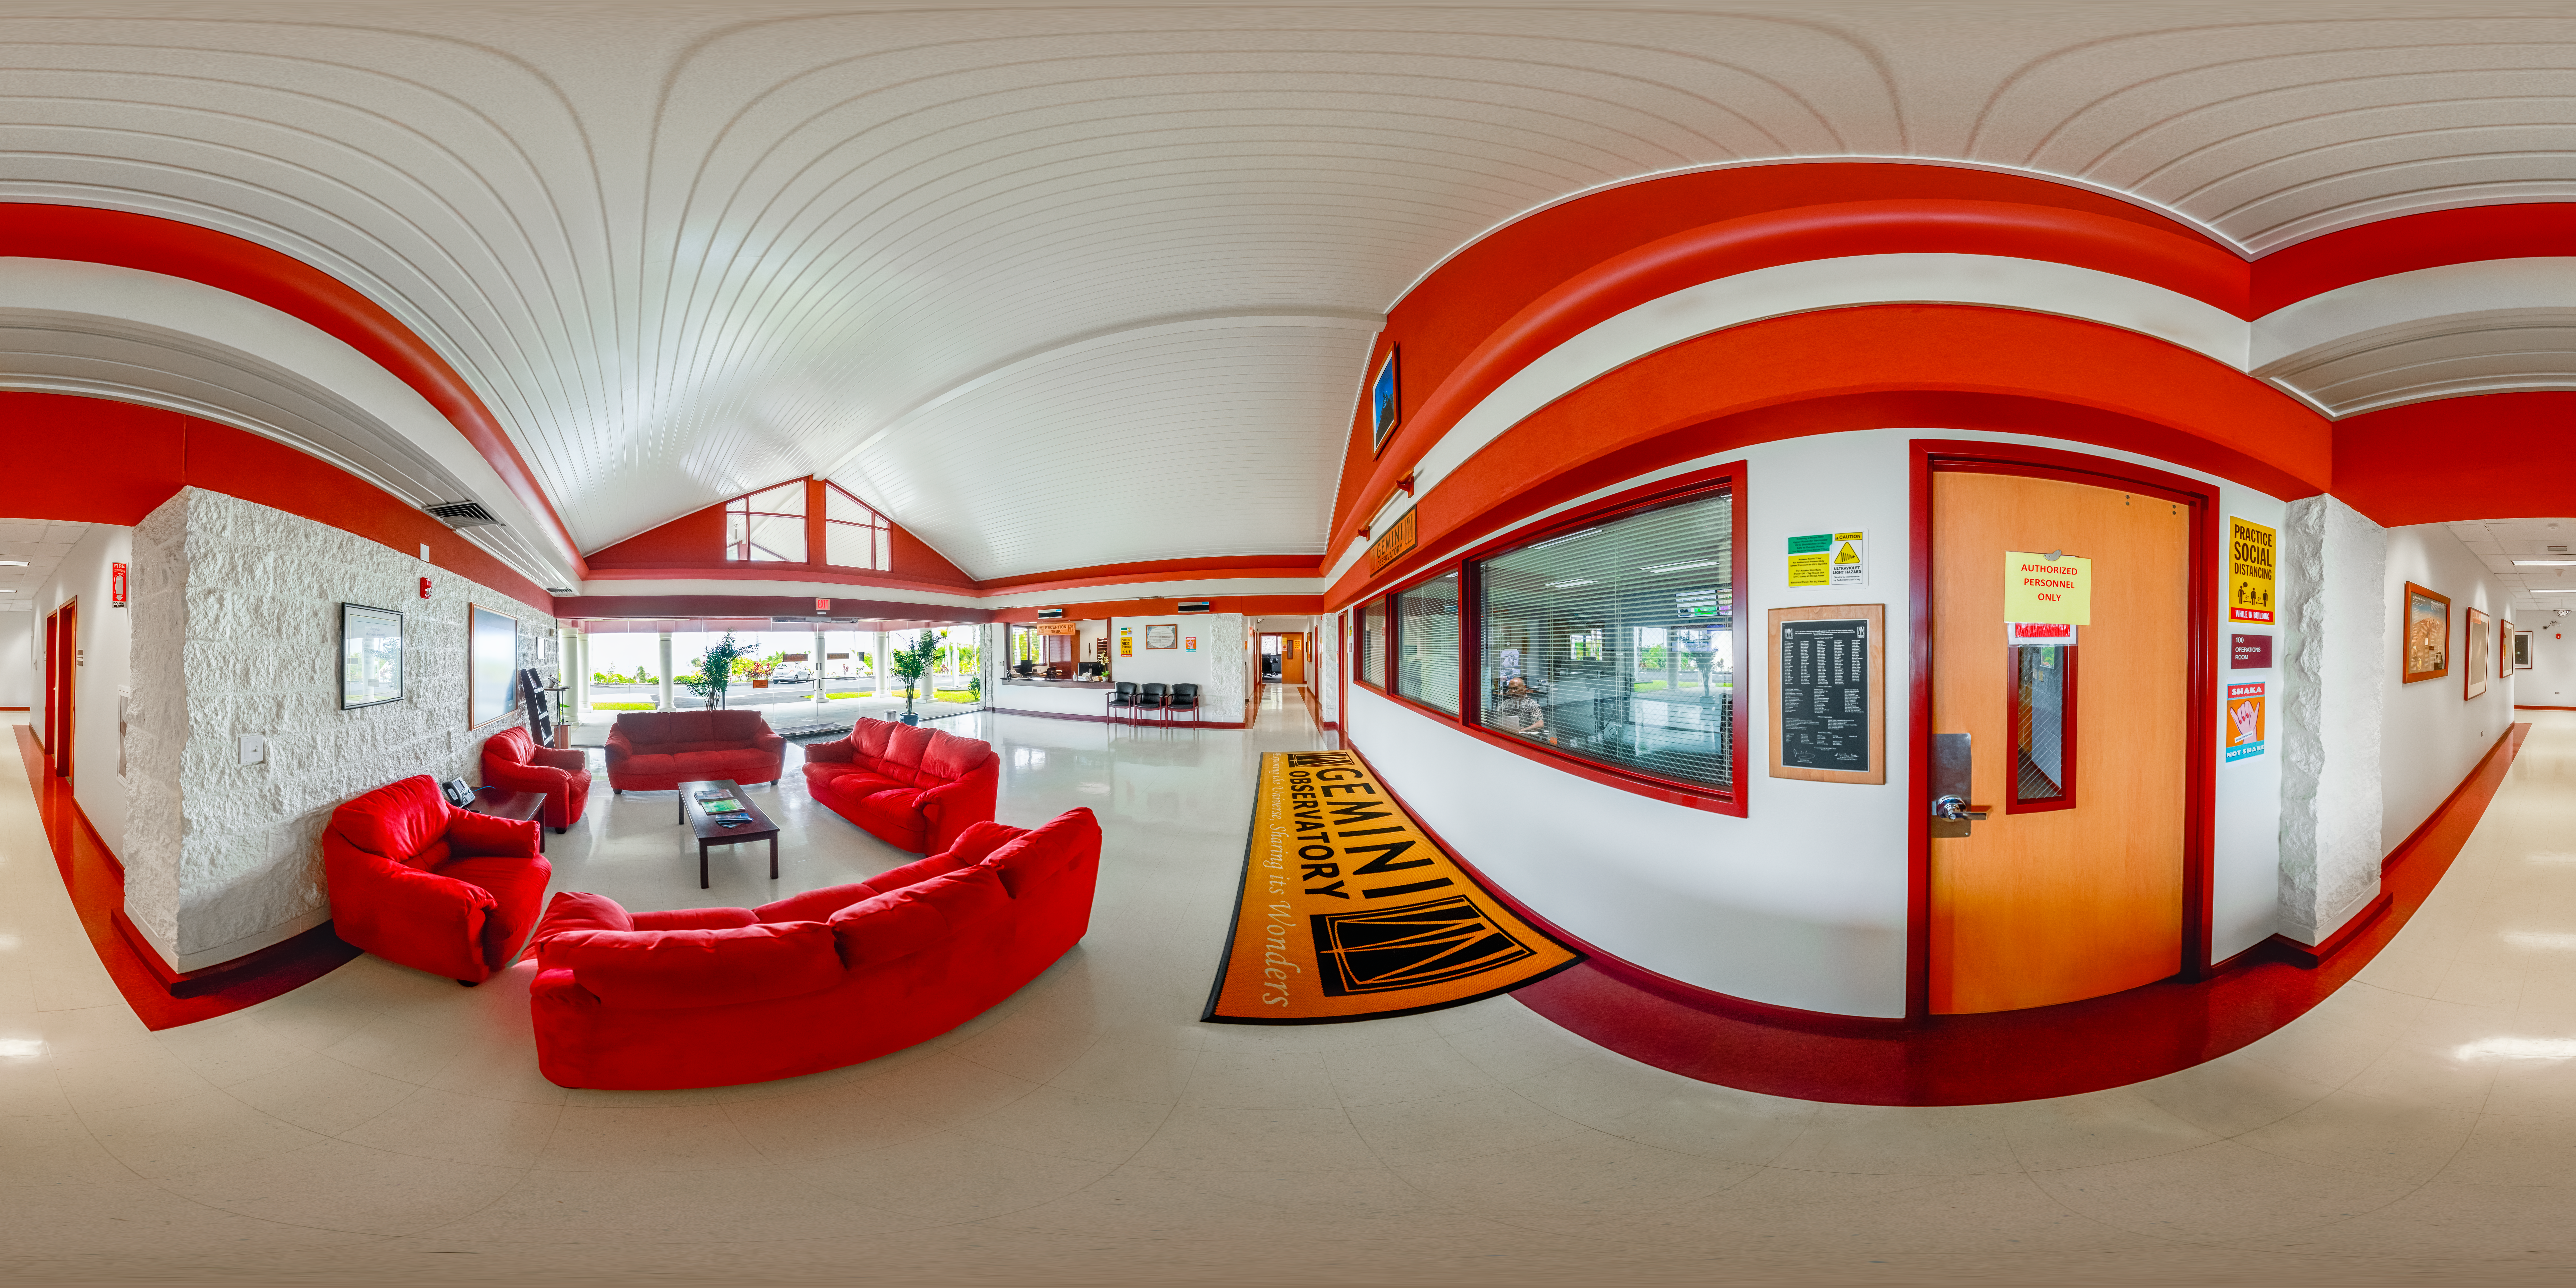

Hilo Base Facility Interior 360 Panorama

A 360 panorama of the Gemini North Hilo Base Facility interior in Hilo, Hawai‘i.

Credit: International Gemini Observatory/NOIRLab/NSF/AURA/ P. Horálek